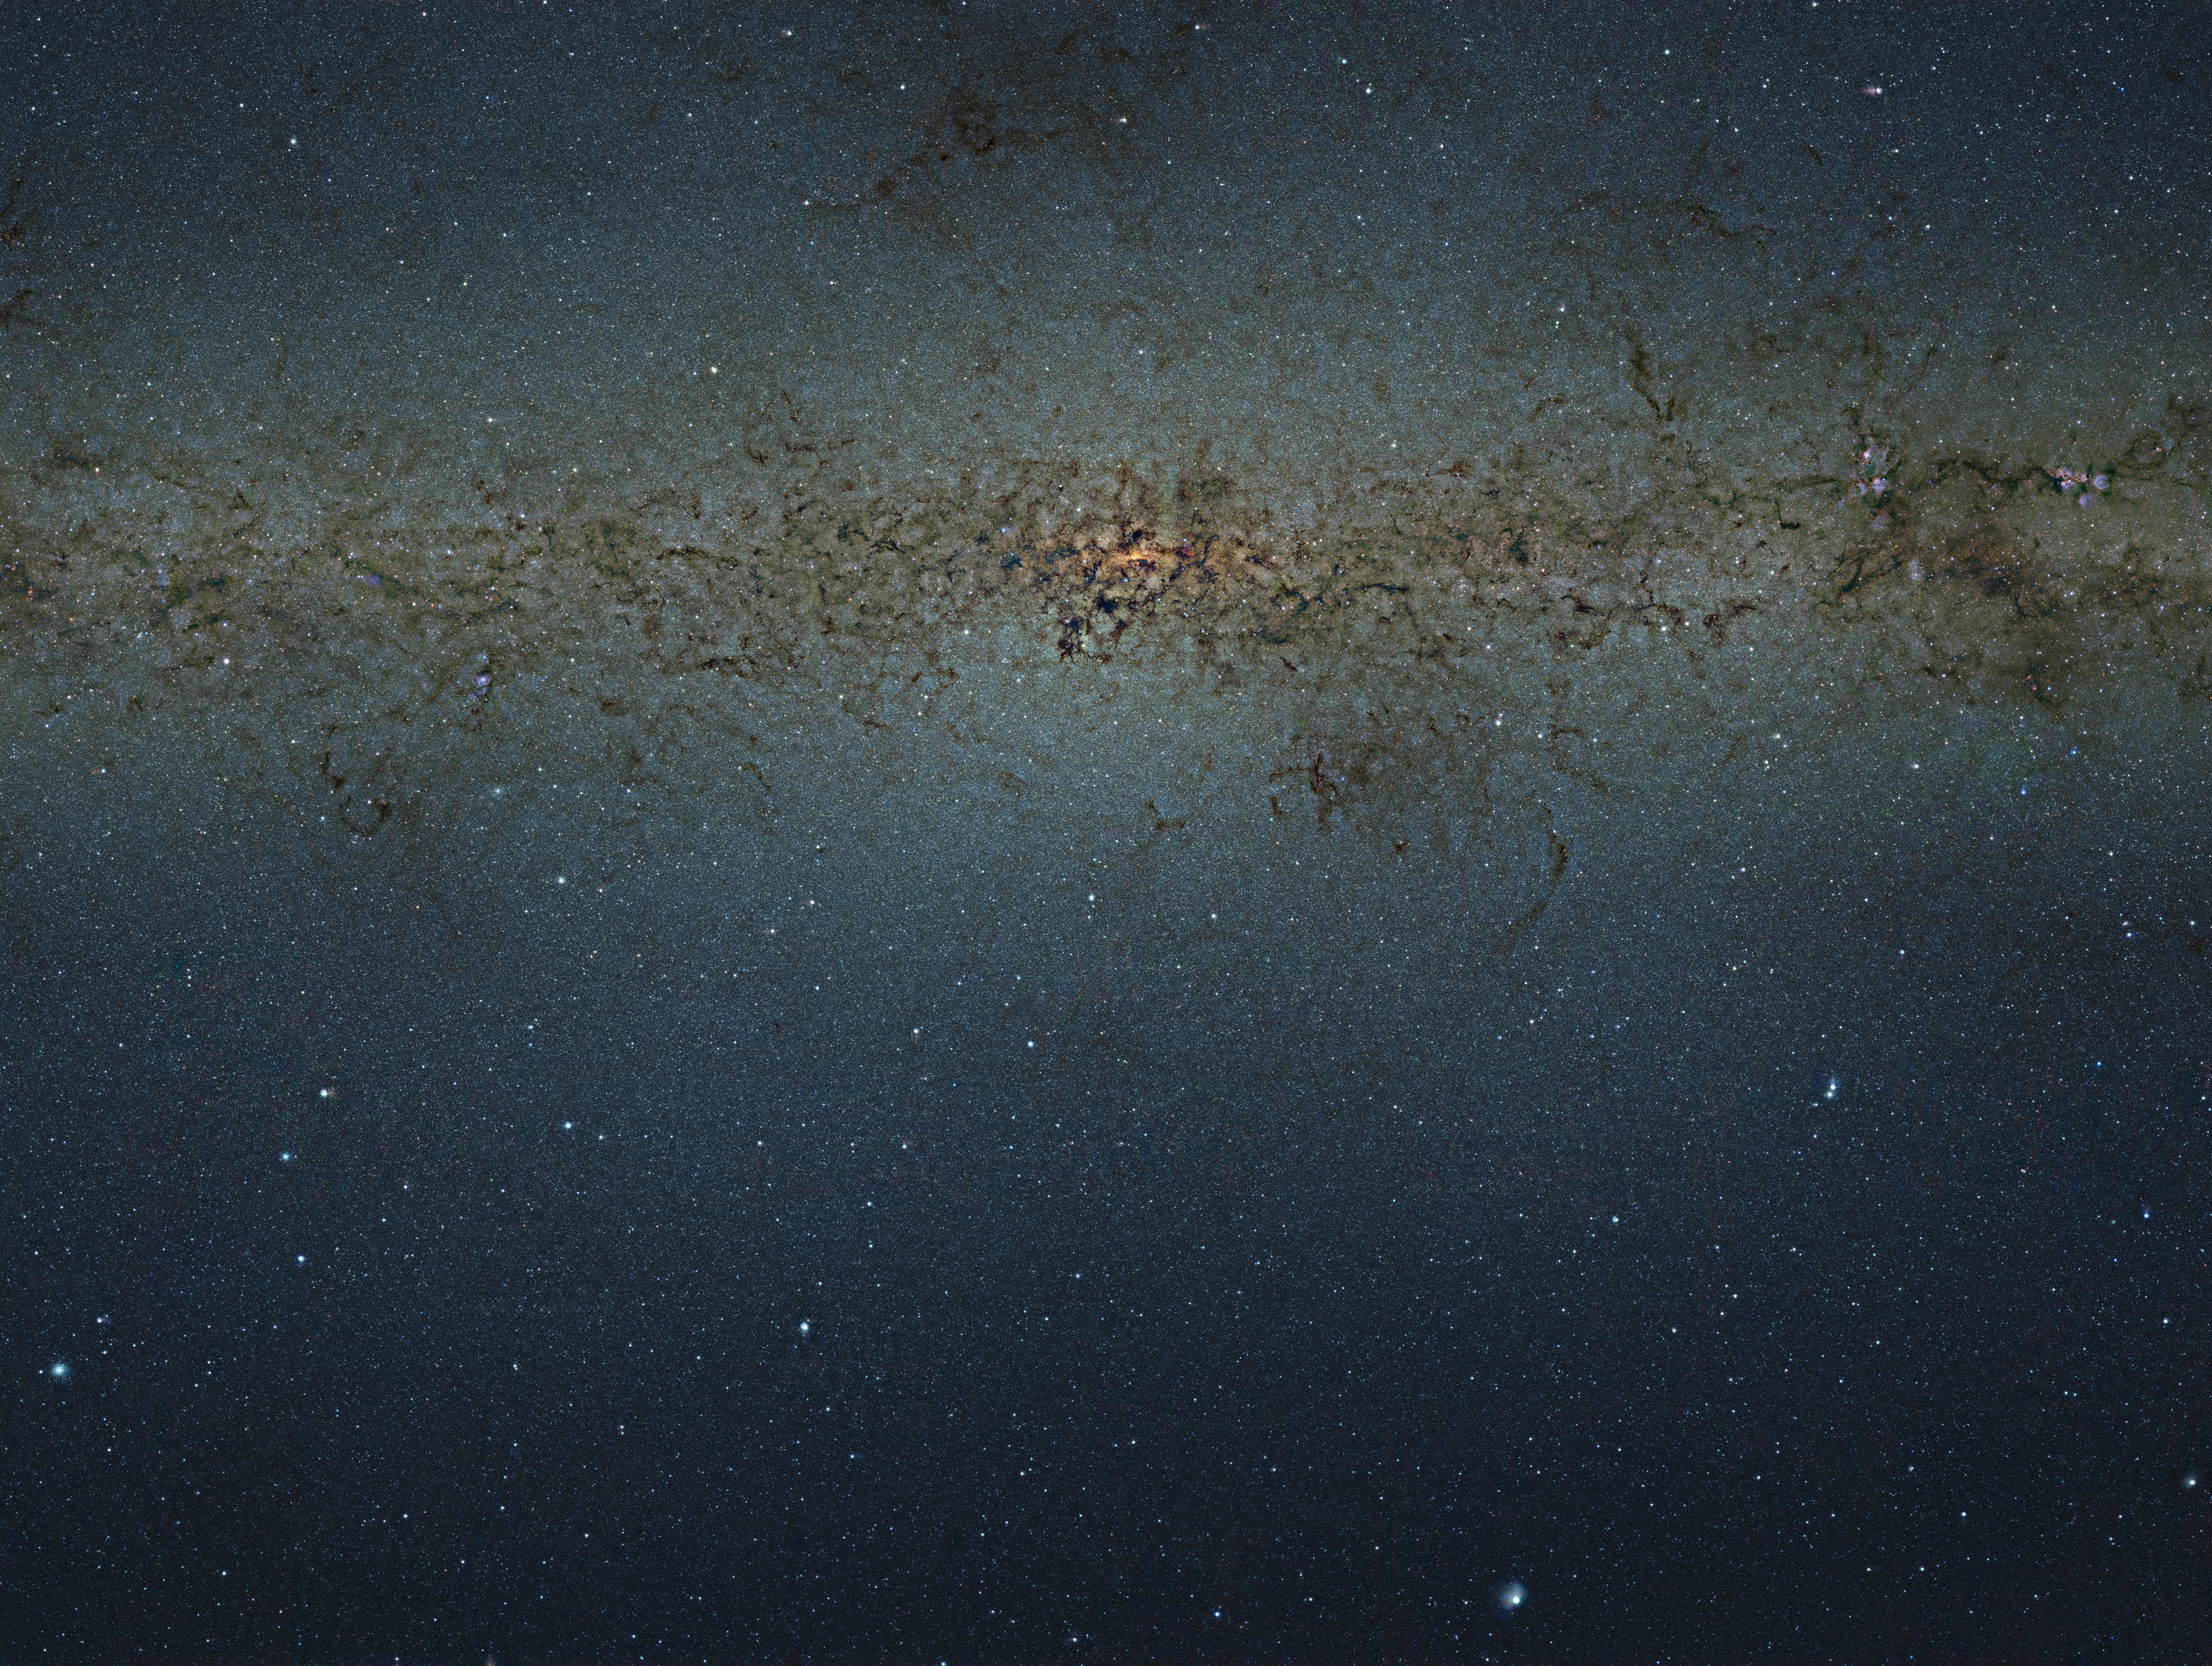

VISTA gigapixel mosaic of the central parts of the Milky Way

This striking view of the central parts of the Milky Way was obtained with the VISTA survey telescope at ESO’s Paranal Observatory in Chile. This huge picture is 108 200 by 81 500 pixels and contains nearly nine billion pixels. It was created by combining thousands of individual images from VISTA, taken through three different infrared filters, into a single monumental mosaic. These data form part of the VVV public survey and have been used to study a much larger number of individual stars in the central parts of the Milky Way than ever before. Because VISTA has a camera sensitive to infrared light it can see through much of the dust blocking the view for optical telescopes, although many more opaque dust filaments still show up well in this picture.

This image is too large to be easily displayed at full resolution and is best appreciated using the zoom tool. Read about the composition of this 9 gigapixel image in this newsletter.

Credit: ESO/VVV Survey/D. Minniti Acknowledgement: Ignacio Toledo, Martin Kornmesser